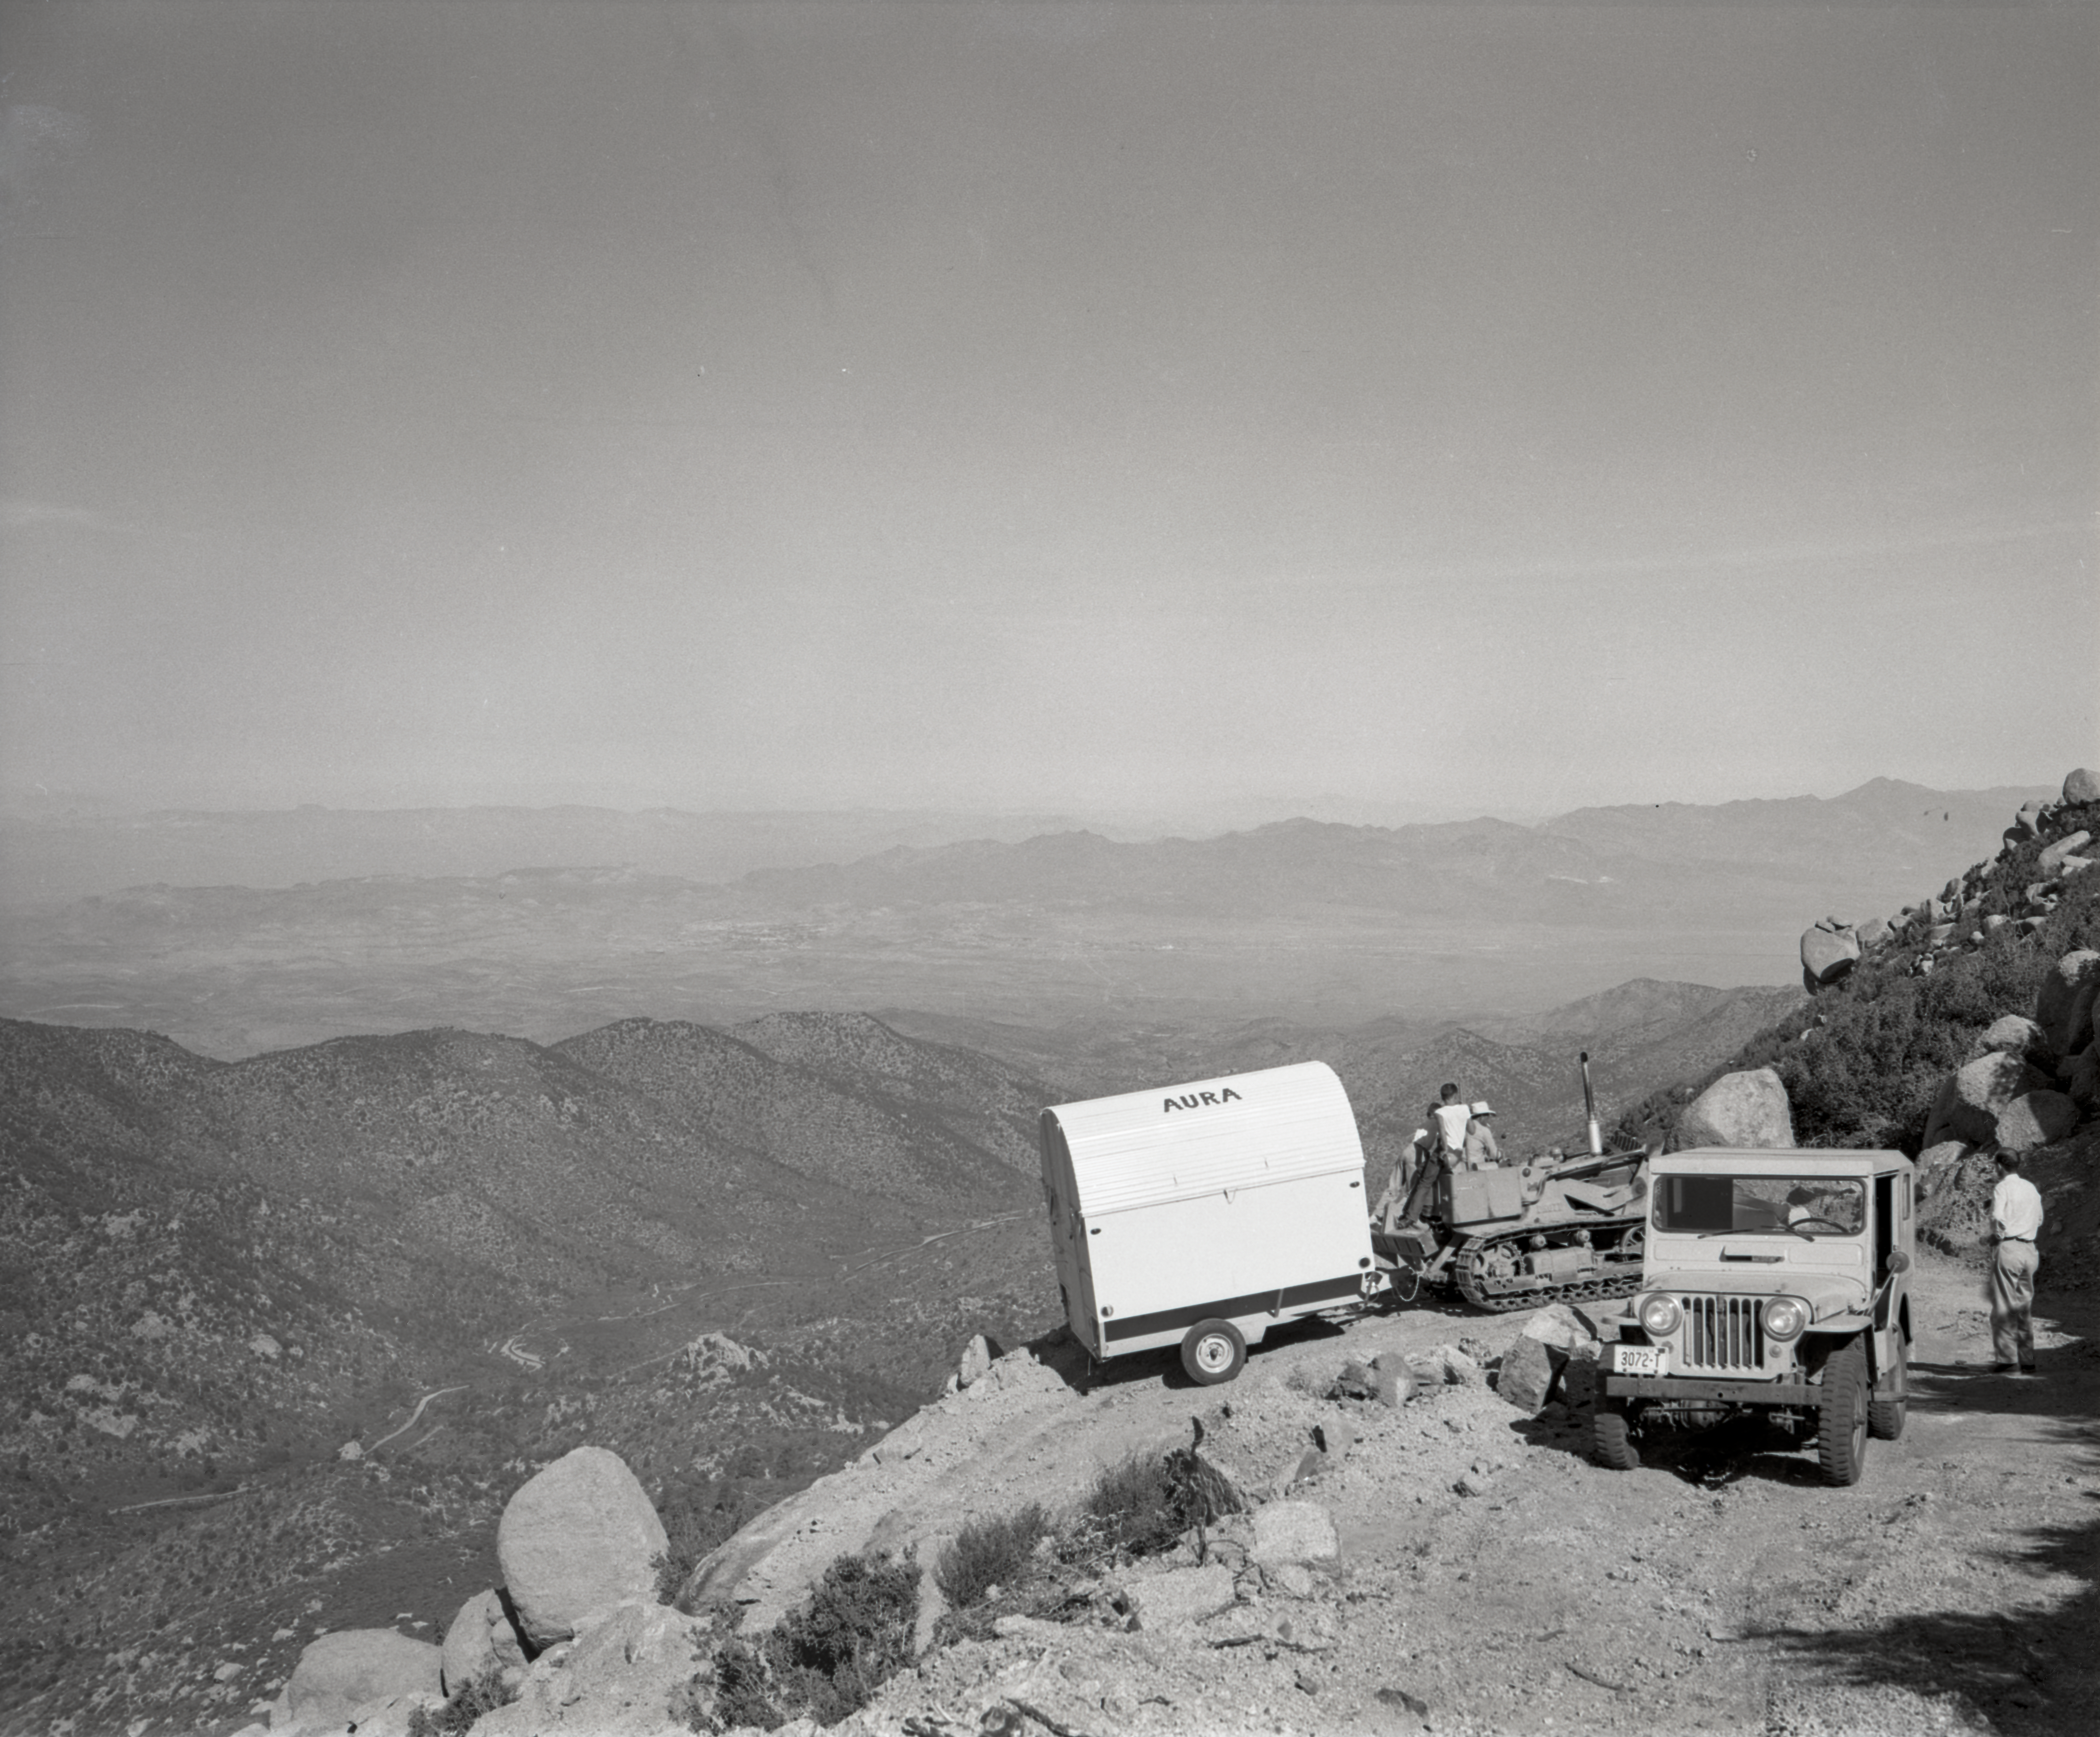

Kitt Peak Site Testing, 1958

This image is stored at NOIRLab Headquarters in Tucson, Arizona. For the original negative of this image, see KPNO Negatives eenvelope 310-319, 312. It was captured in 1958.

This image is shows site testing. The site survey to locate NSF Kitt Peak National Observatory took place in 1958, evaluating over 150 mountain ranges across the United States before selecting Kitt Peak in the Quinlan Mountains of Arizona. The 16-inch portable telescope was used to test site conditions before Kitt Peak was selected as the main site for the National Observatory.

This image is part of NSF NOIRLab’s historical archives.

Credit: KPNO/NOIRLab/NSF/AURA